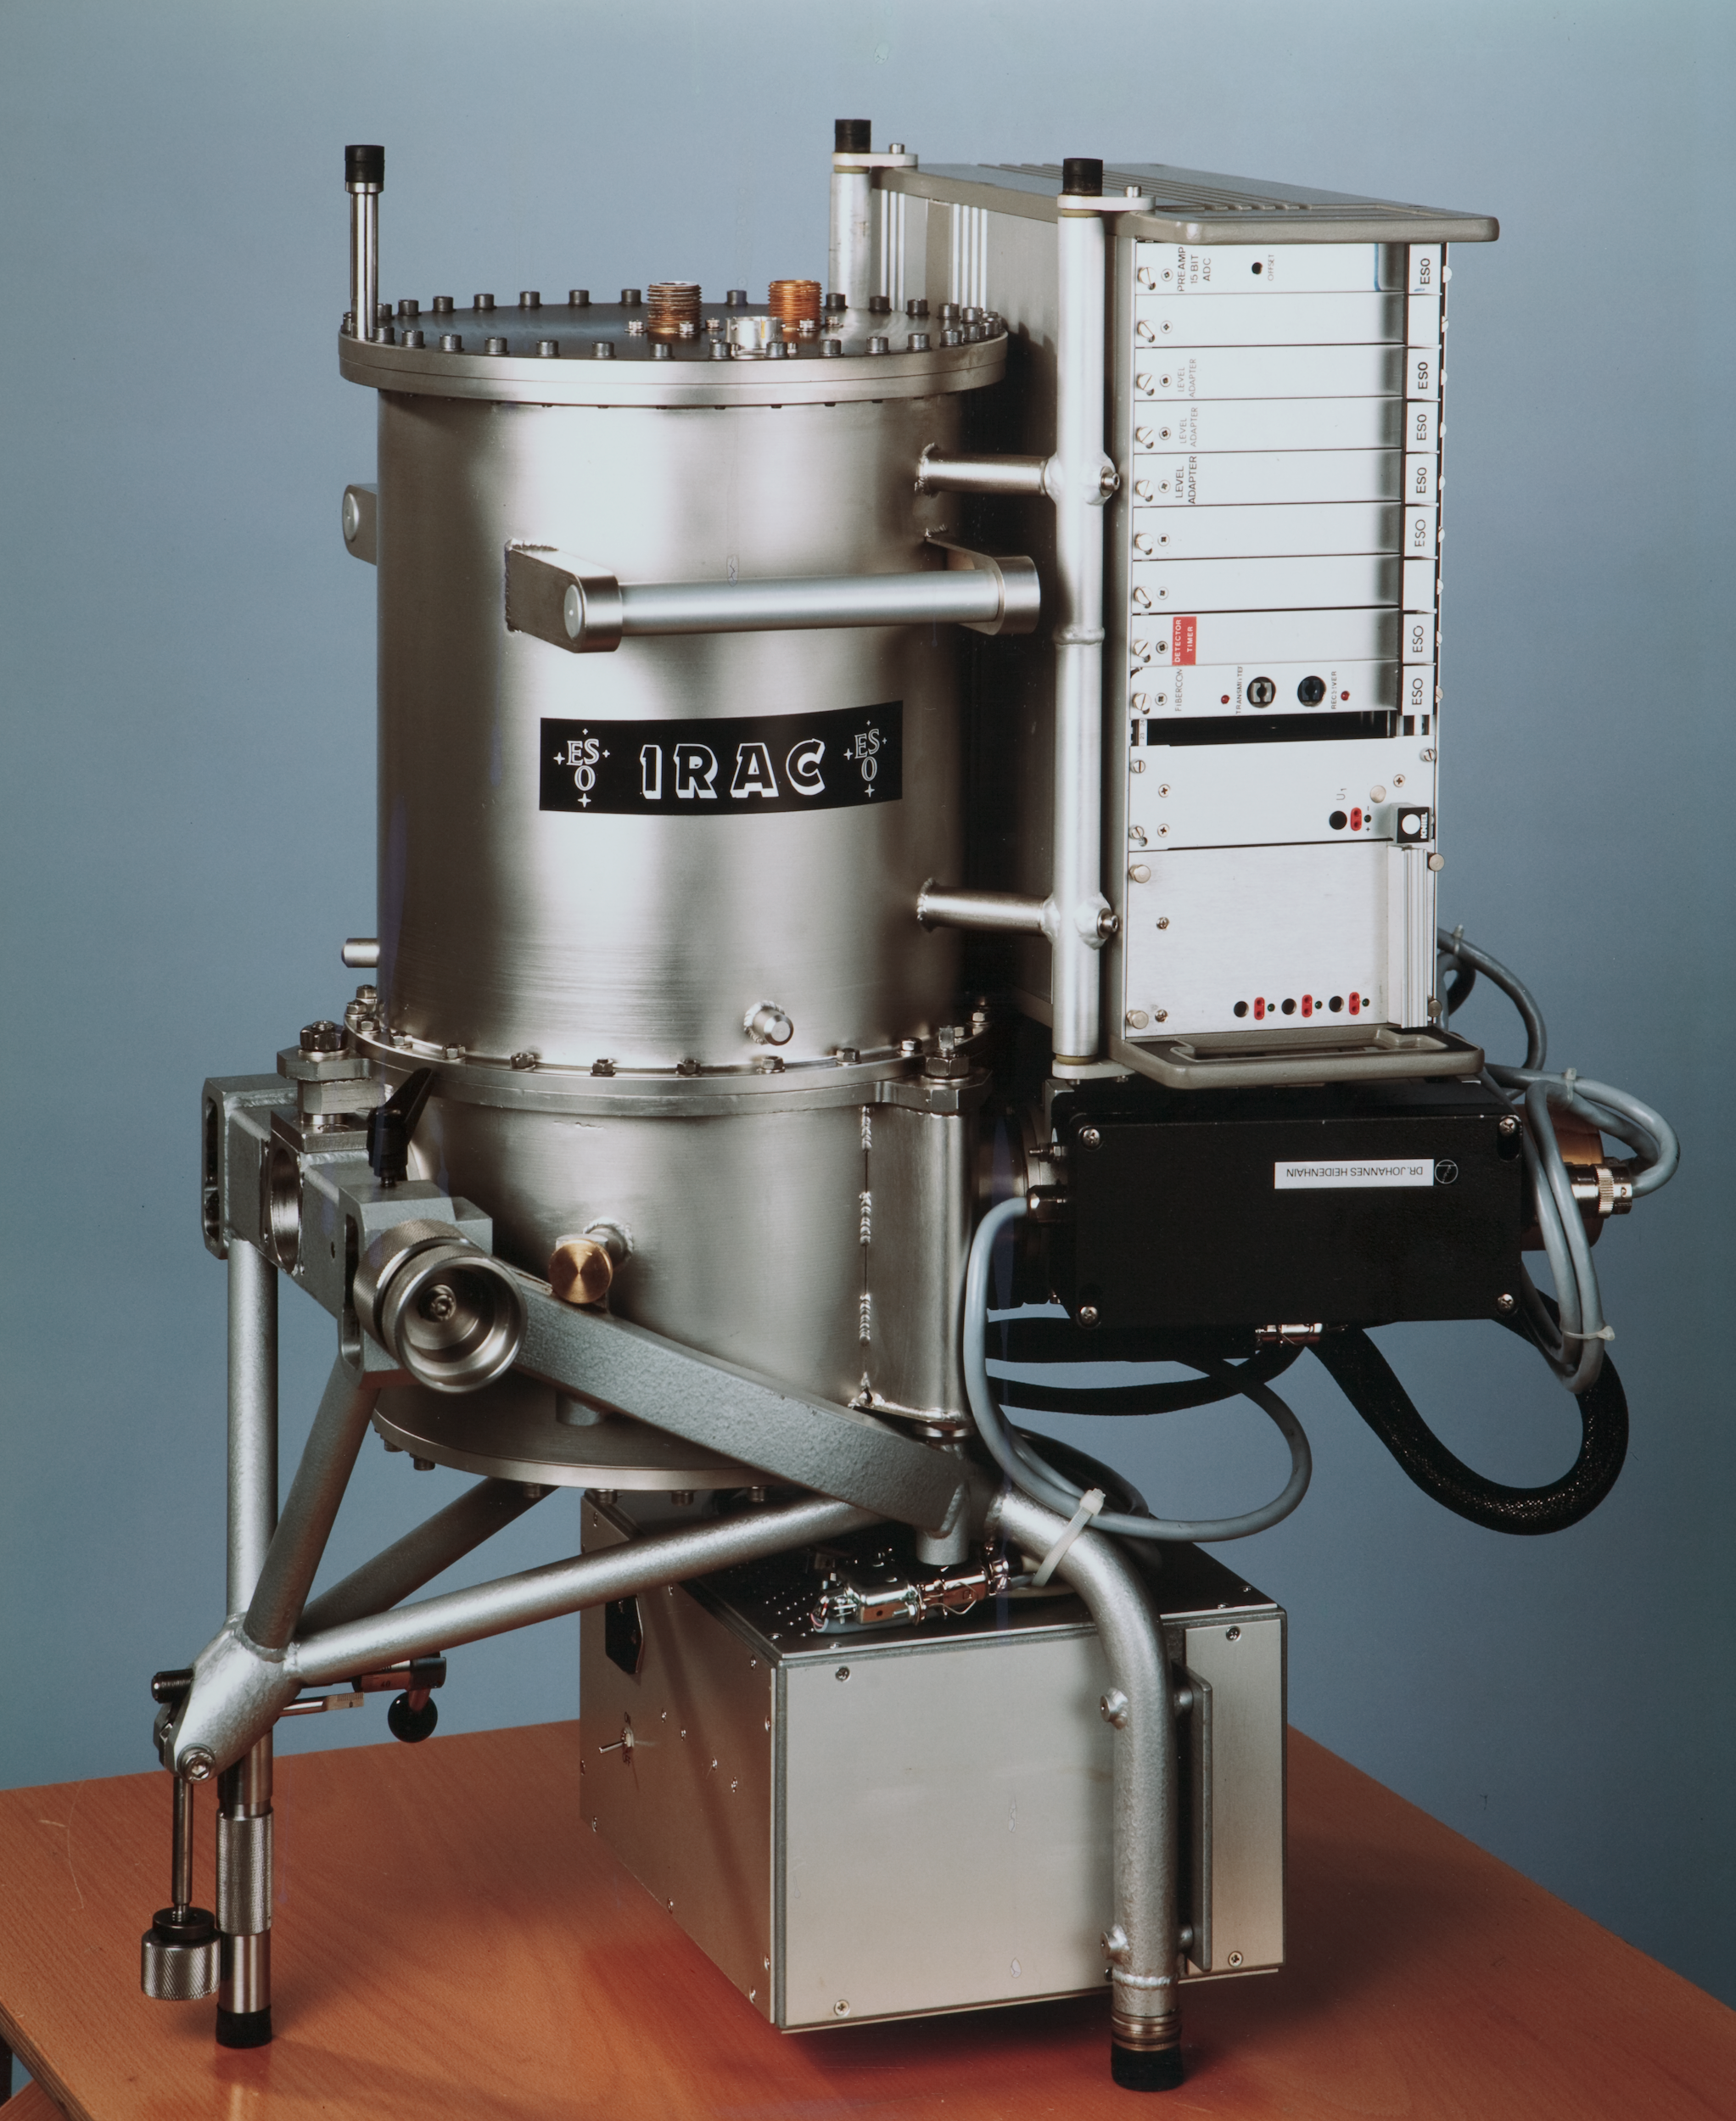

IRAC

This image shows IRAC, a now decommissioned Infrared instrument that was used at La Silla Observatory.

Credit: ESO